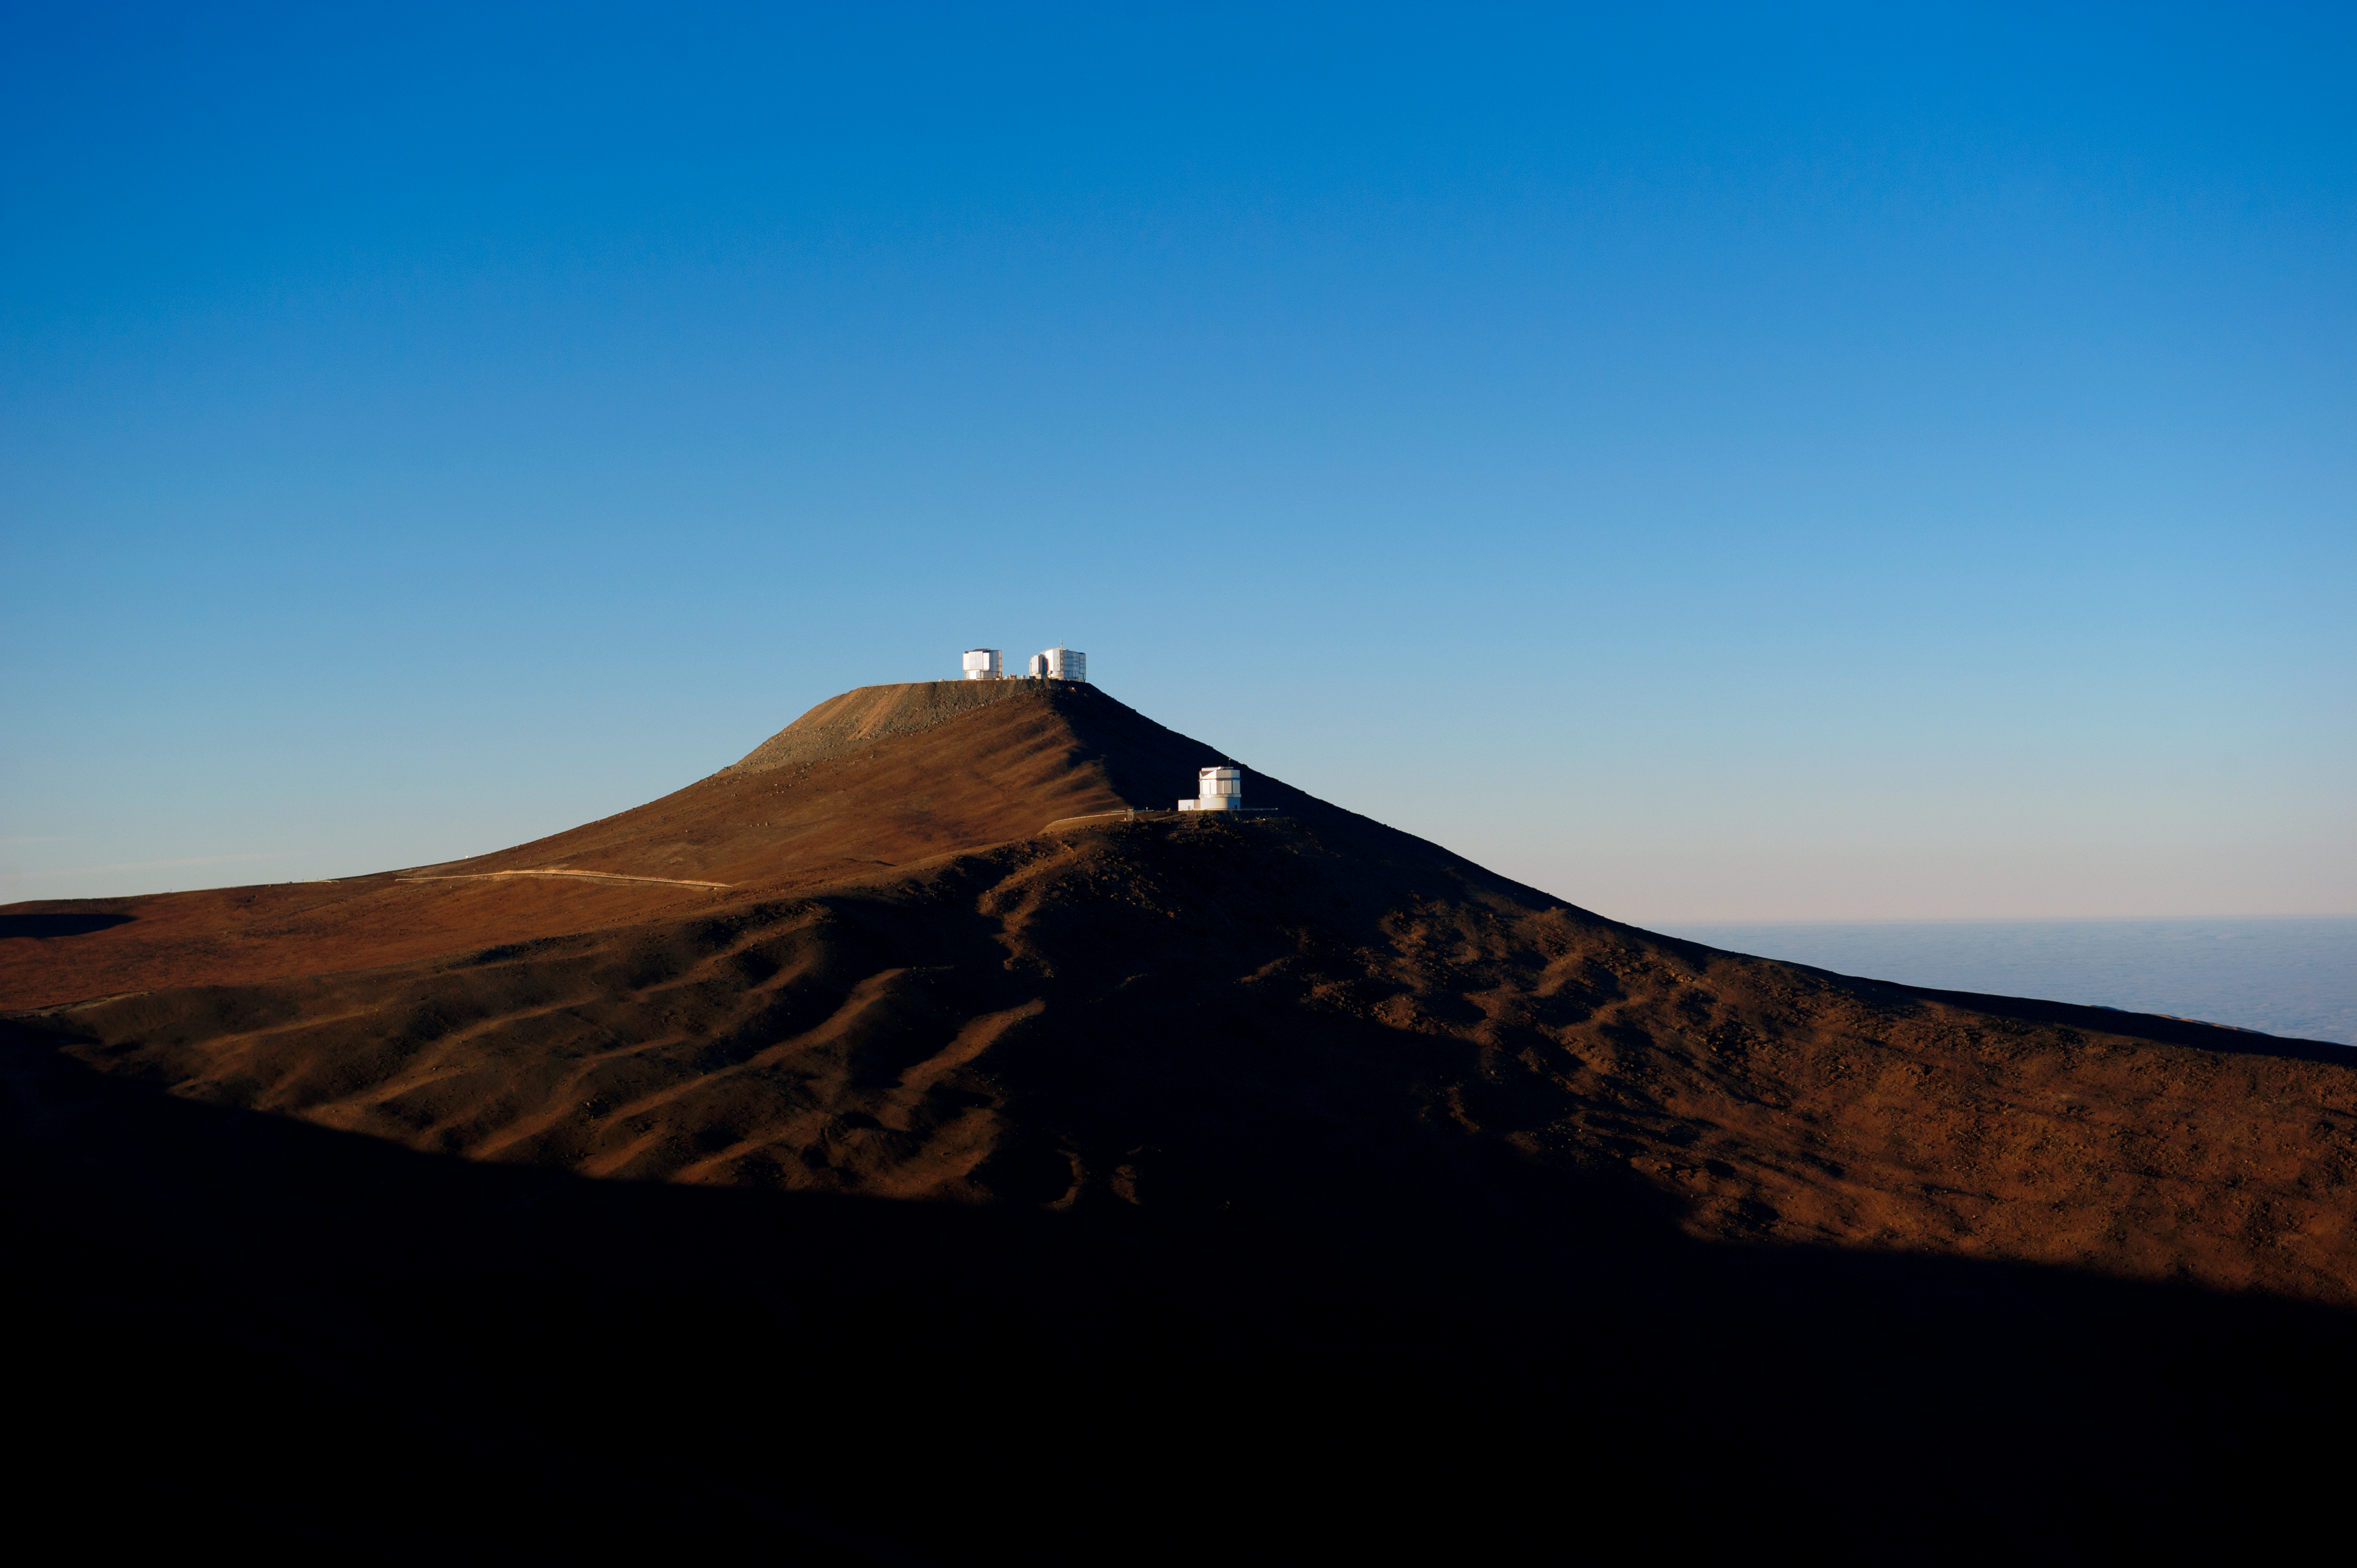

Crisp day

Not a cloud in the clear blue sky.

Credit: ESO/C. Malin